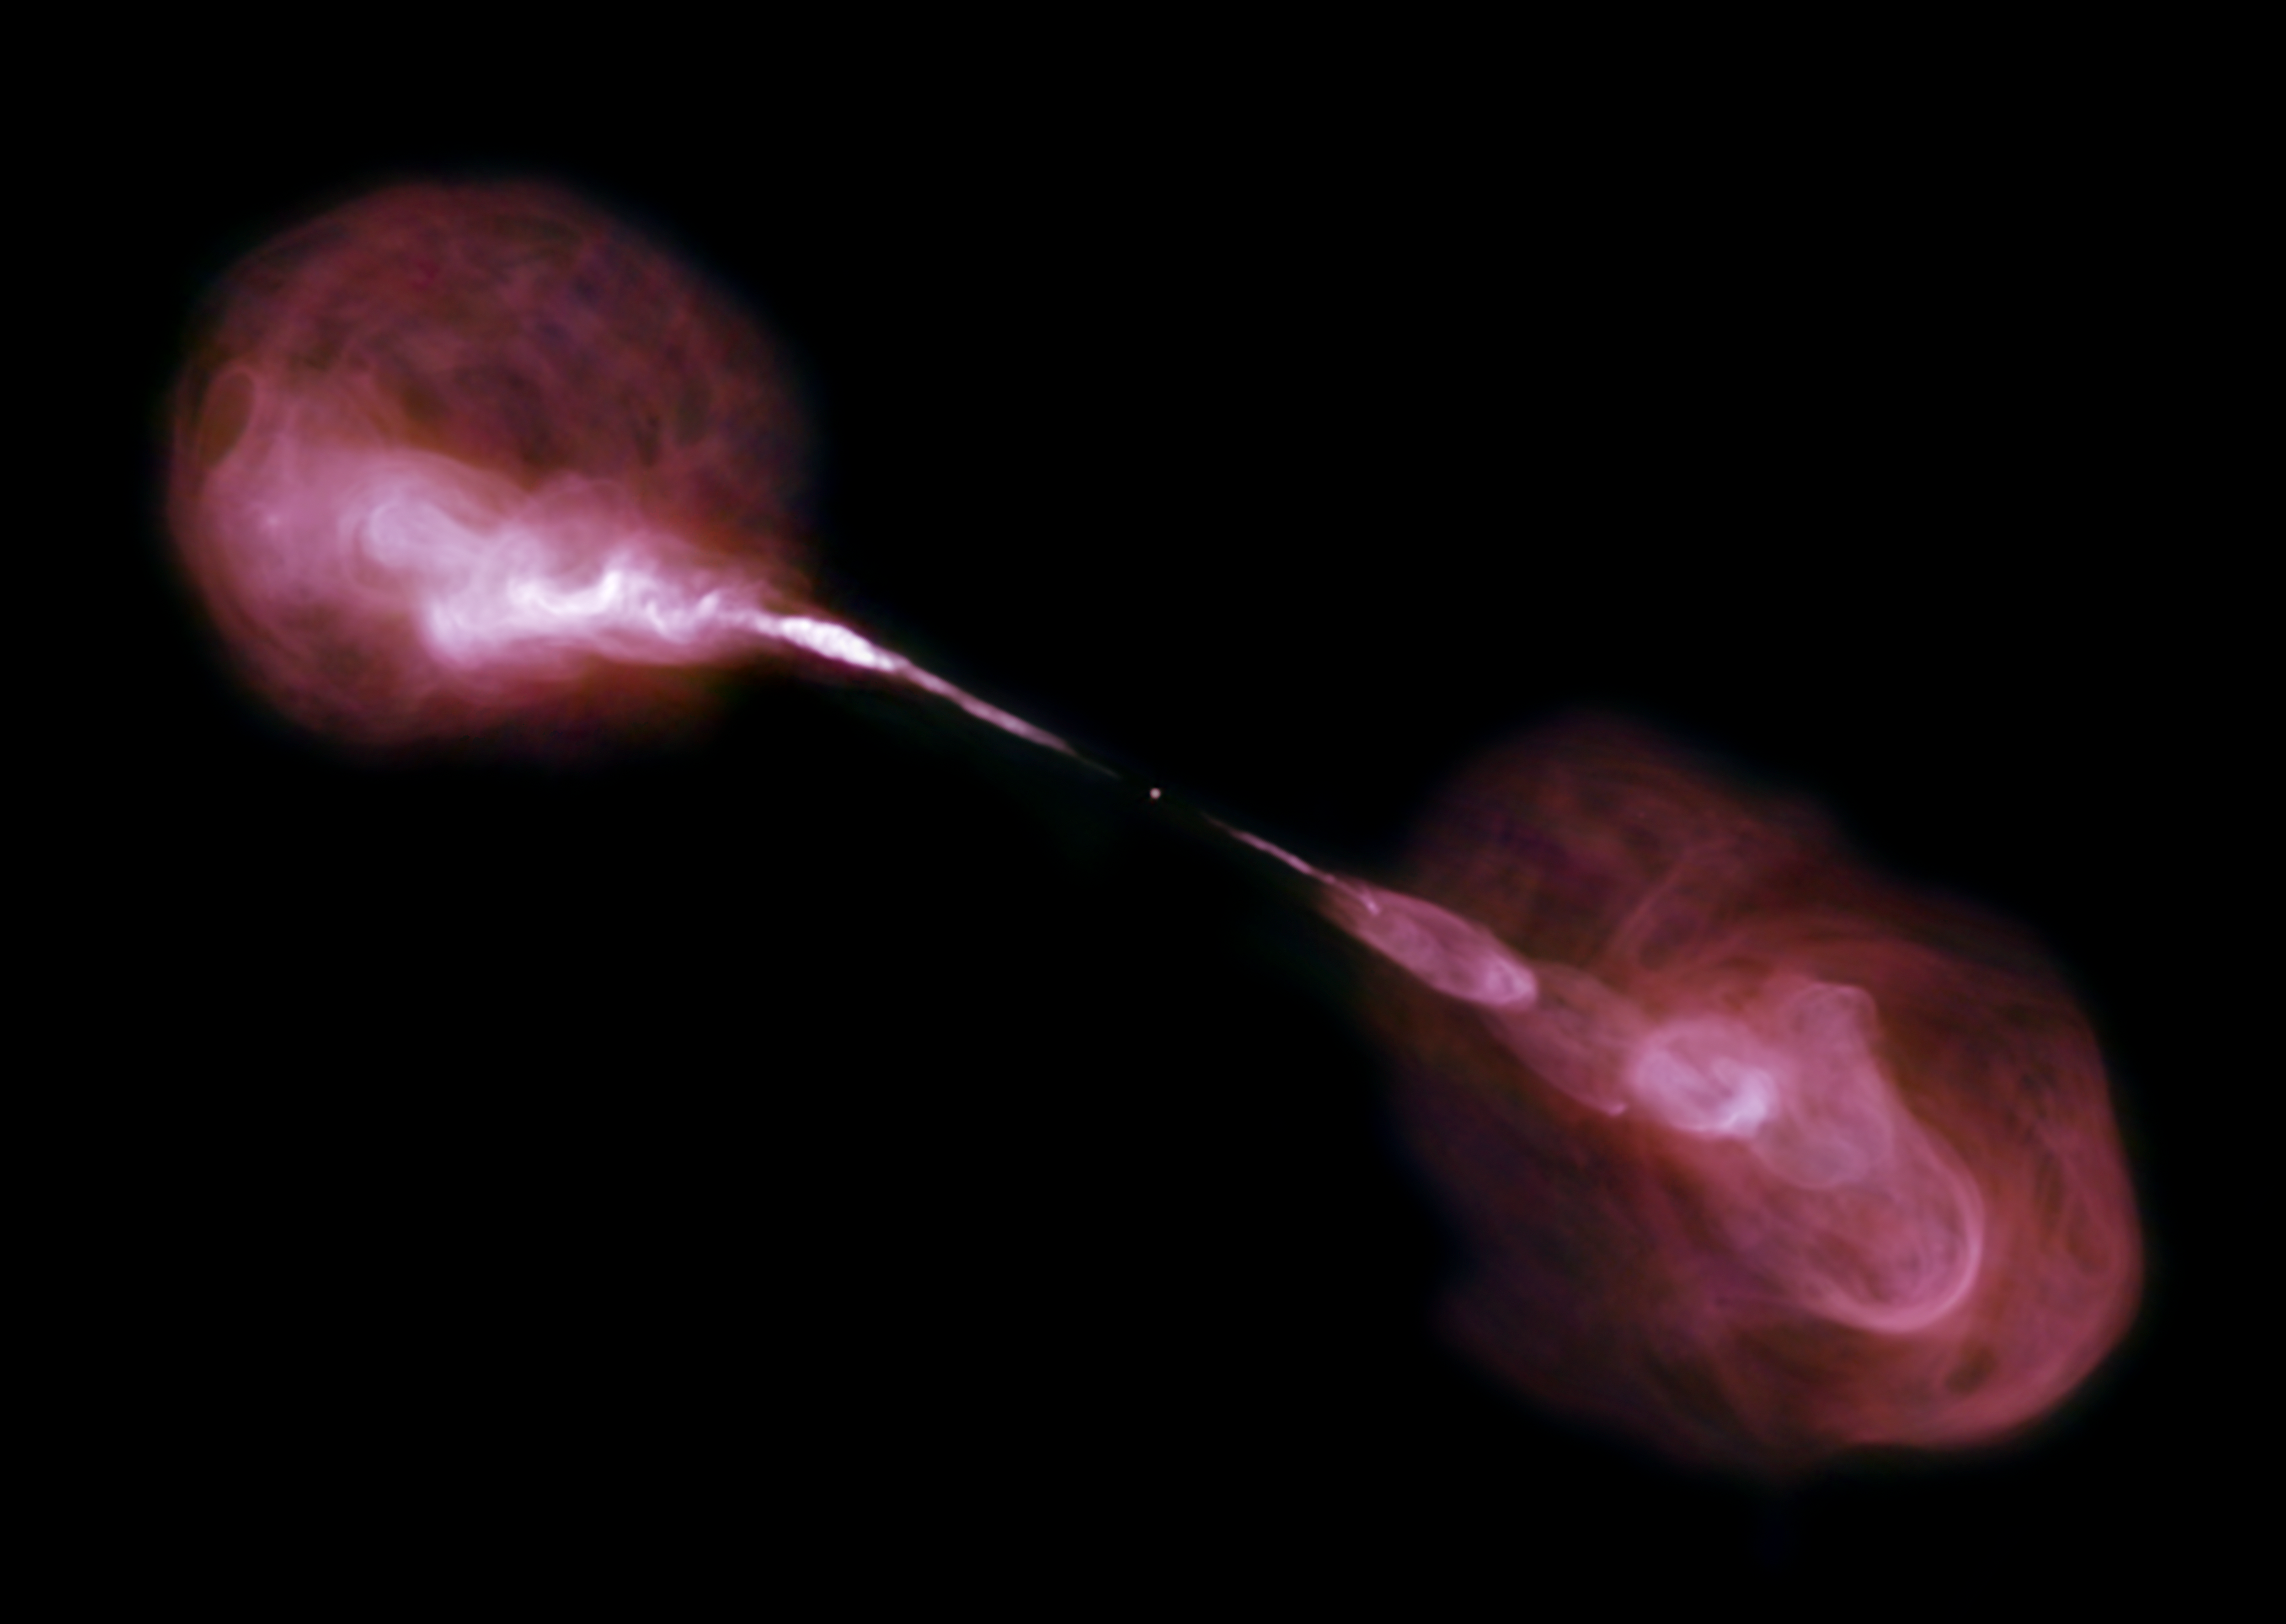

Hercules A in Radio

The Very Large Array sees fountains of hot gas erupting from a beastly black hole in the heart of a large galaxy known to radio astronomers as Hercules A. For millions of trillions of miles, these jets shoot through space, finally slowing when they reach ancient gaseous hiccups left behind by this galaxy’s earliest days of star-forming fury.

Credit: B. Saxton, W. Cotton and R. Perley (NRAO/AUI/NSF)